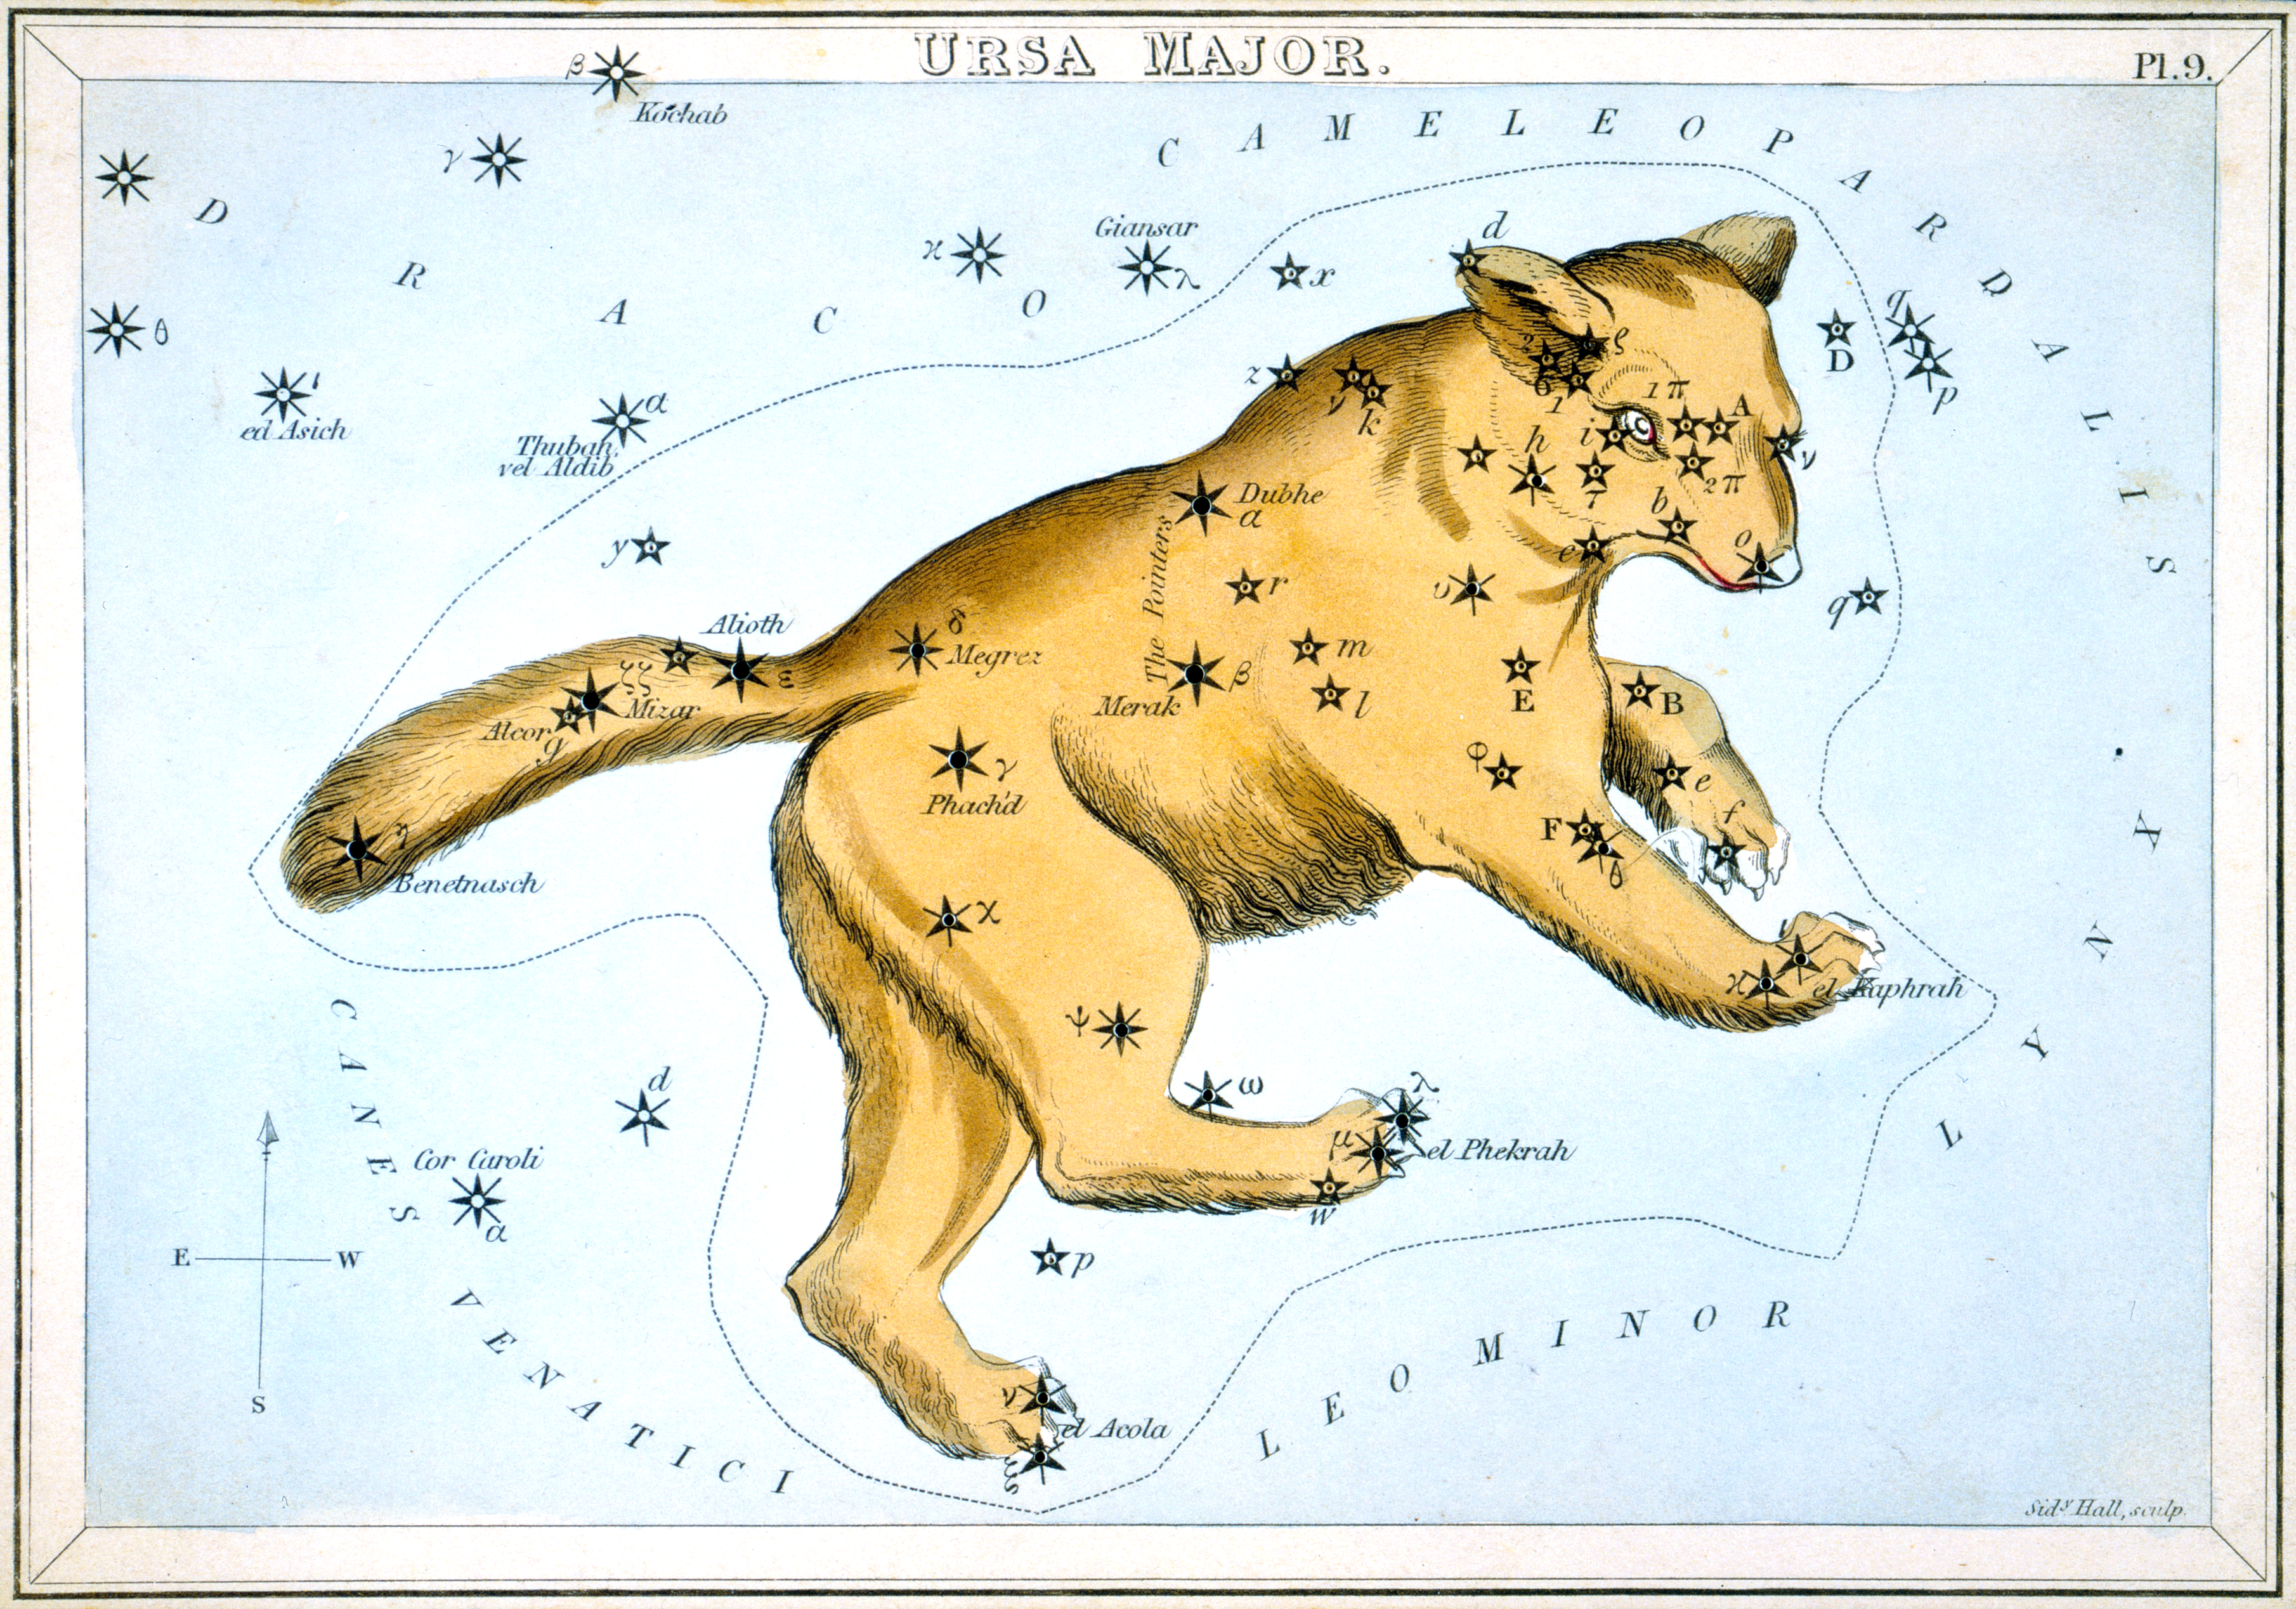

Ursa Major, the Great Bear

Ursa Major, the constellation of the Great Bear, from Urania’s Mirror, a colourful set of constellation cards published by Samuel Leigh in England in 1824. Over the years, the star at the end of the tail has been known by two popular names, Alkaid and Benetnasch. On this card it is called Benetnasch, but the IAU Working Group on Star Names (WGSN) has chosen the more common alternative of Alkaid as its official name. Among the star names on this 1824 map of Ursa Major that are recognised by the IAU as official proper names are Alcor, Alioth, Dubhe, Megrez, Merak, and Mizar. Other names on this map have been included in a growing database of cultural and historical names for stars, and some of these may eventually be adopted as official IAU names after further research and deliberation by the WGSN.

Credit: IAU